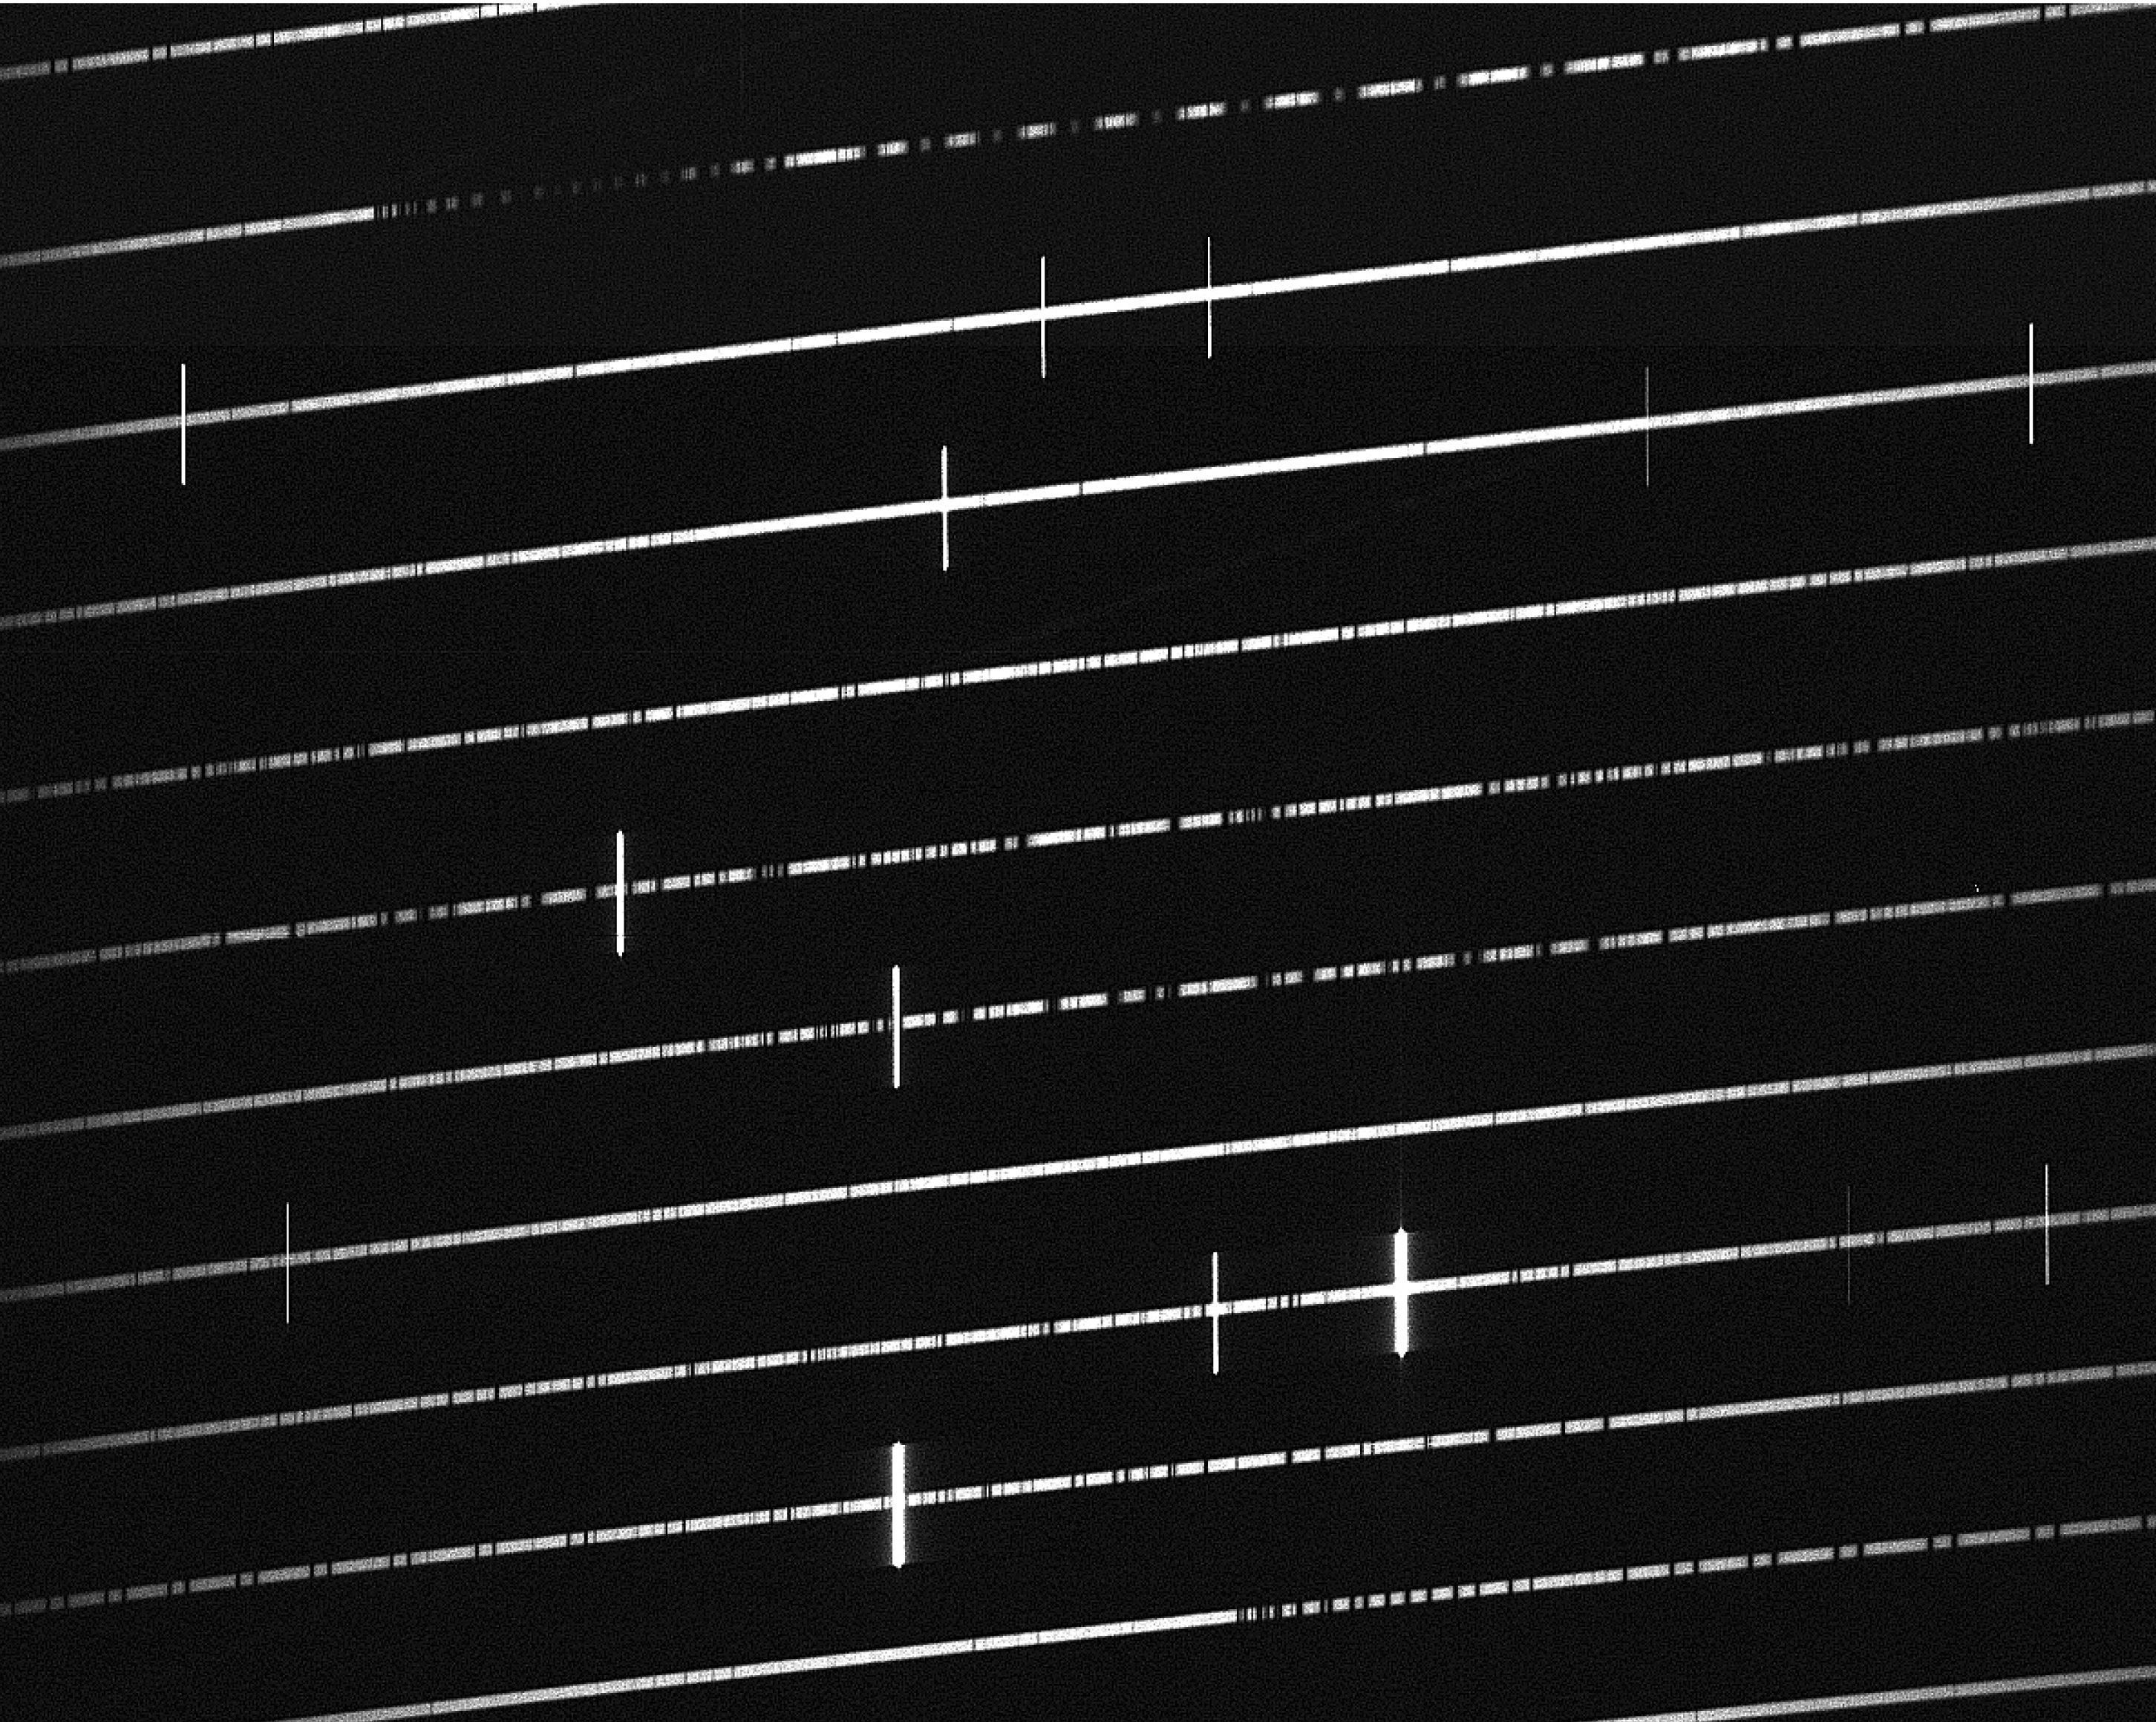

UVES spectrum of the Sun

The image shows part of a test spectrum of the Sun, taken by UVES in the Laboratory in Garching on October 19, 1998. The bright (nearly) horizontal lines correspond to adjacent, small wavelength ranges of the solar spectrum. Within these, many vertical dark lines indicate the presence of certain elements in the solar atmosphere, for instance gaseous hydrogen or iron. From the line shapes and their depths, it is possible to determine the temperature, pressure and chemical abundances of this gas. Small shifts in wavelength of such lines, when measured in other stars, indicate velocity changes due to the Doppler effect that may be caused by invisible planets circling the observed star.

Credit: ESO